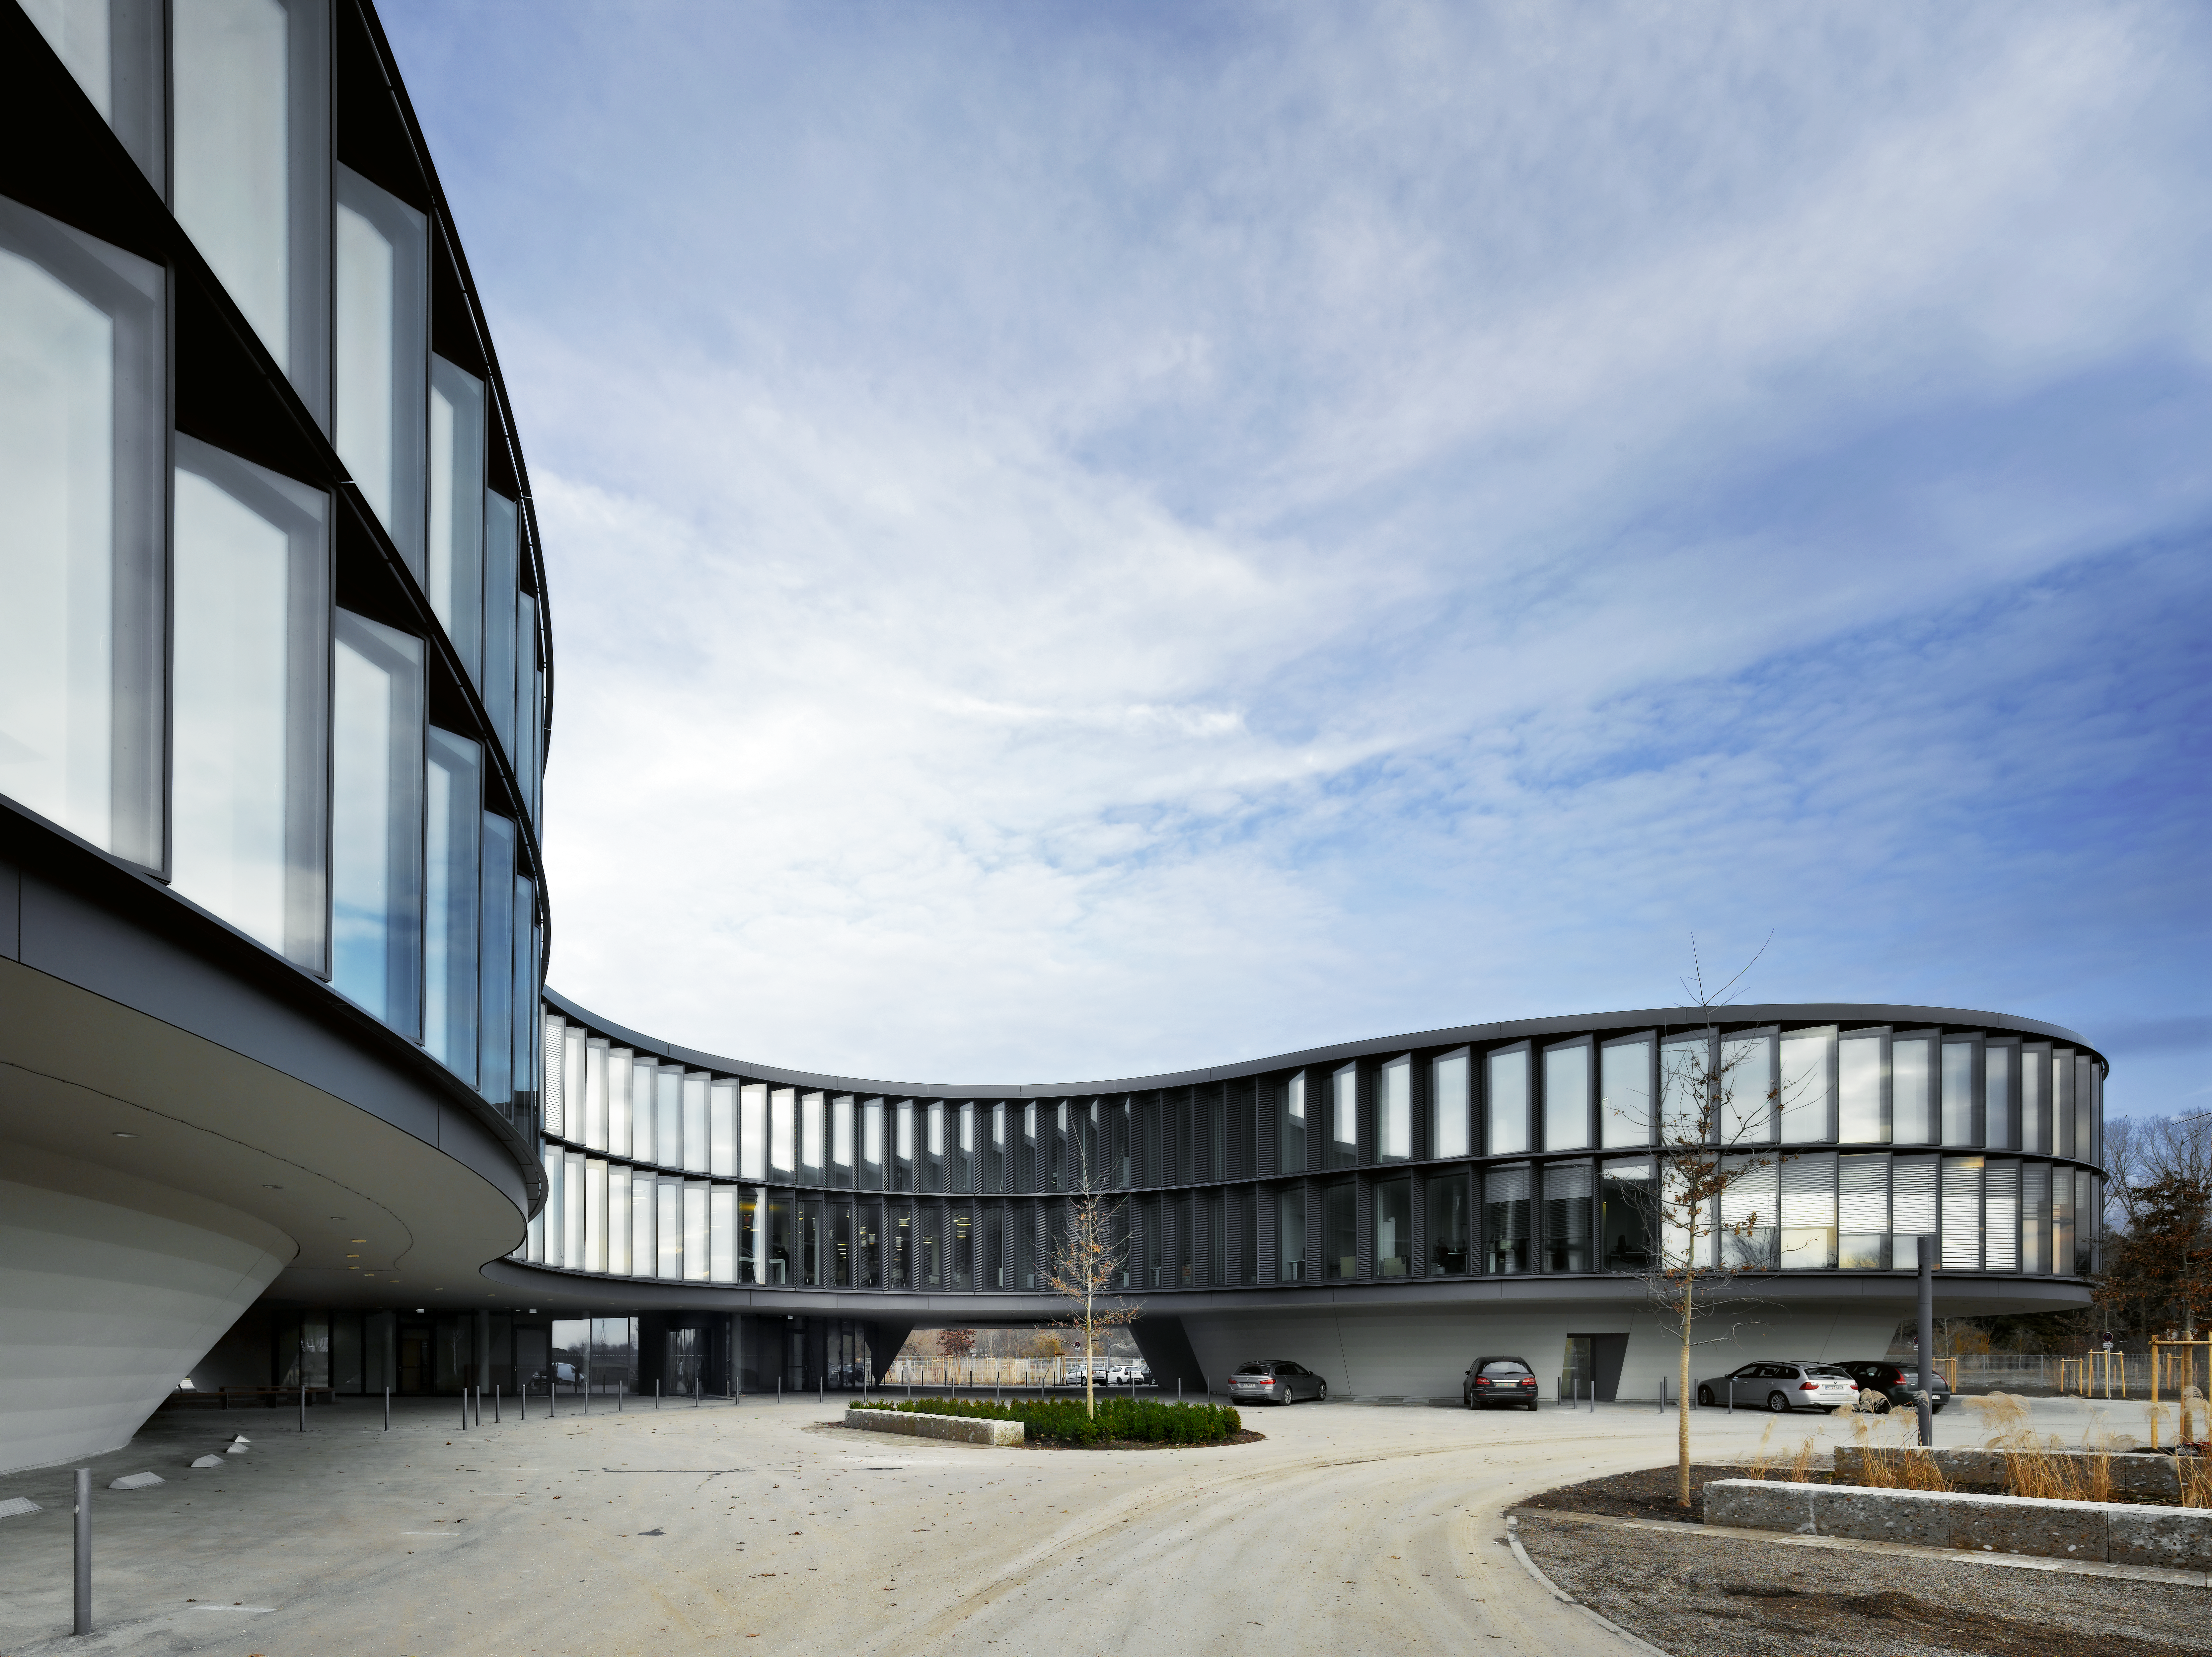

ESO Headquarters

The new office building of the ESO Headquarters in Garching, Germany.

Credit: Roland Halbe/ESO